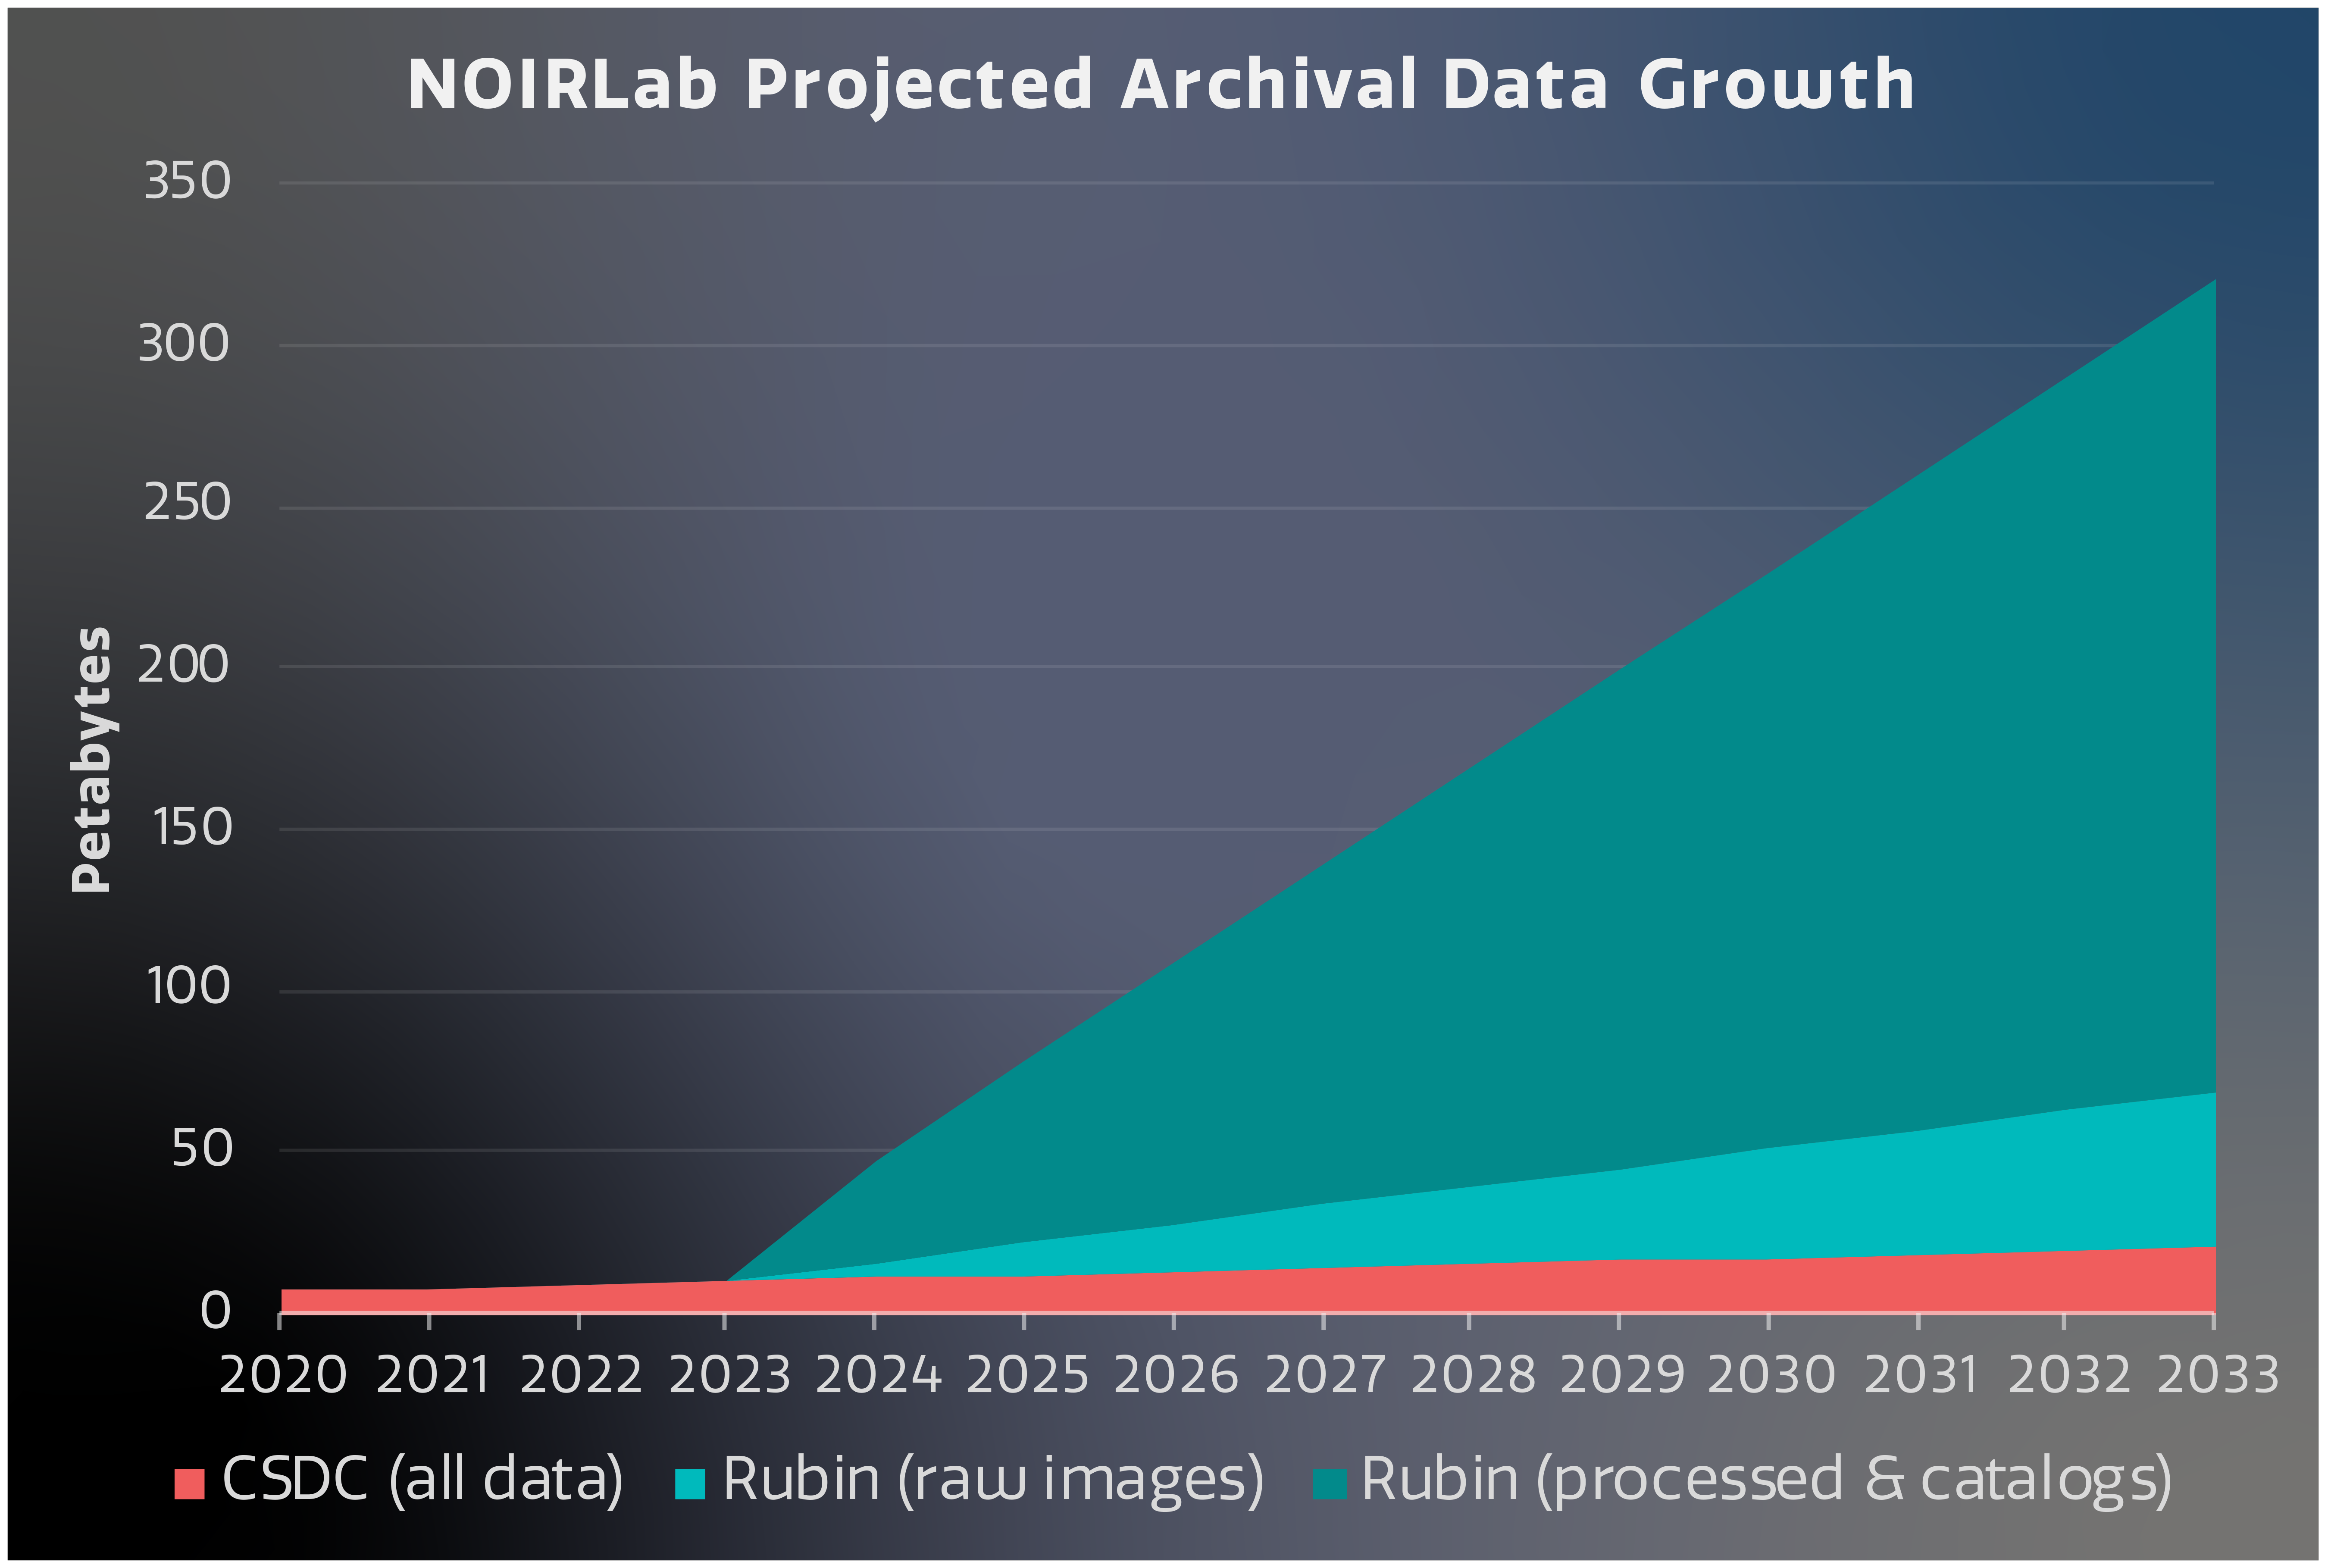

NOIRLab/CSDC data archive evolution

Projected volume of holdings in the NOIRLab/CSDC data archive.

Credit: NOIRLab/NSF/AURA/J. Pollard